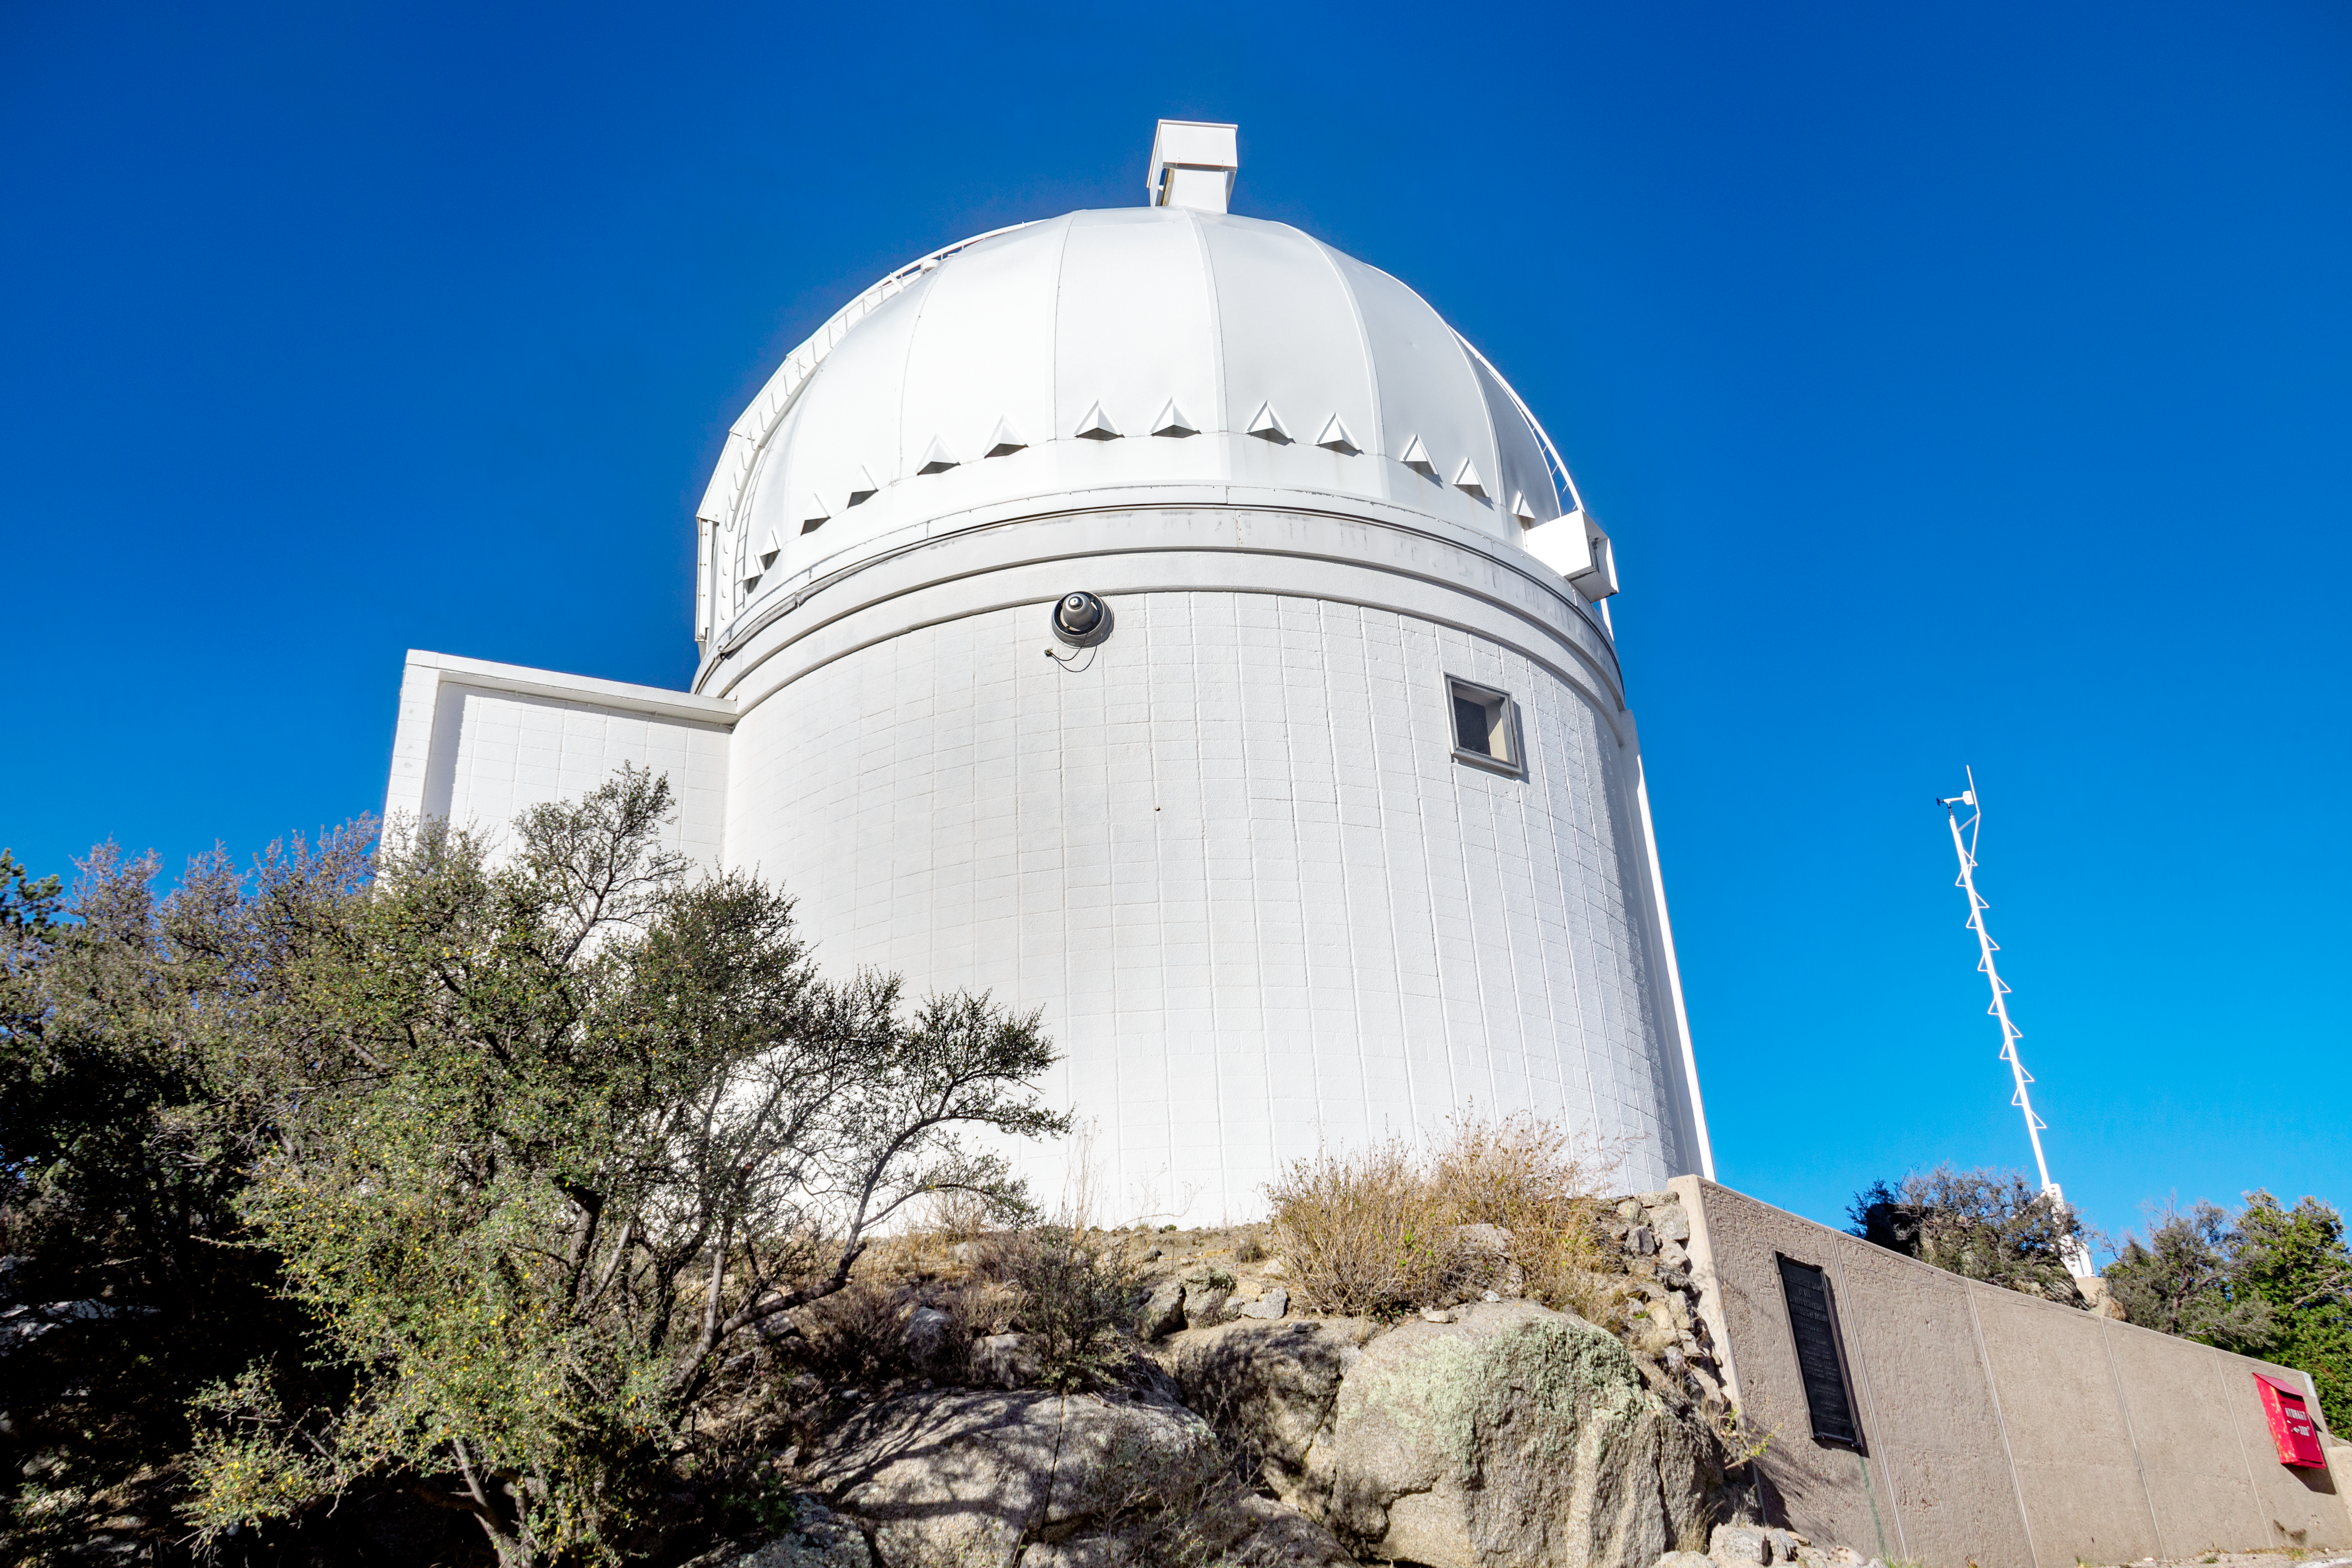

University of Arizona 0.9-meter Spacewatch Telescope

The University of Arizona's 0.9-meter Spacewatch telescope, located at the Kitt Peak National Observatory in Arizona, is shown here.

Credit: NOIRLab/AURA/NSF